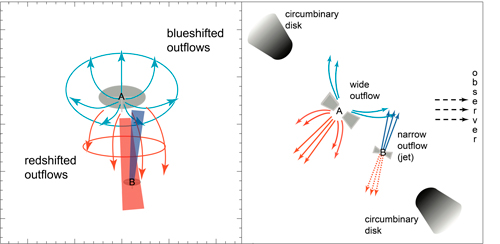

Schematic drawings of the UY Aur binary

Schematic drawings of the UY Aur binary. Left: Redshifted and blueshifted outflows. The primary star (A) shows wide, open, redshifted and blueshifted outflows as well as a redshifted jet (in solid red), while the secondary star (B) shows a blueshifted jet (in solid blue). Redshifted jets from B might be within the solid red outflow area from A. Right: Model of the UY Aur binary and its outflows and jets, showing the wide redshifted and blueshifted outflows of the primary star (A) and the blueshifted jet from the secondary star (B). The dotted red lines indicate where the redshifted jets from the secondary star might be.

Credit: National Astronomical Observatory of Japan